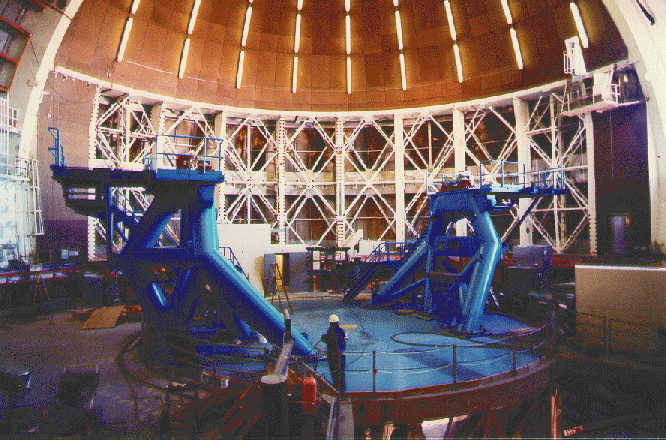

Mauna Kea telescope installation status. February 2, 1998

Credit: International Gemini Observatory/AURA